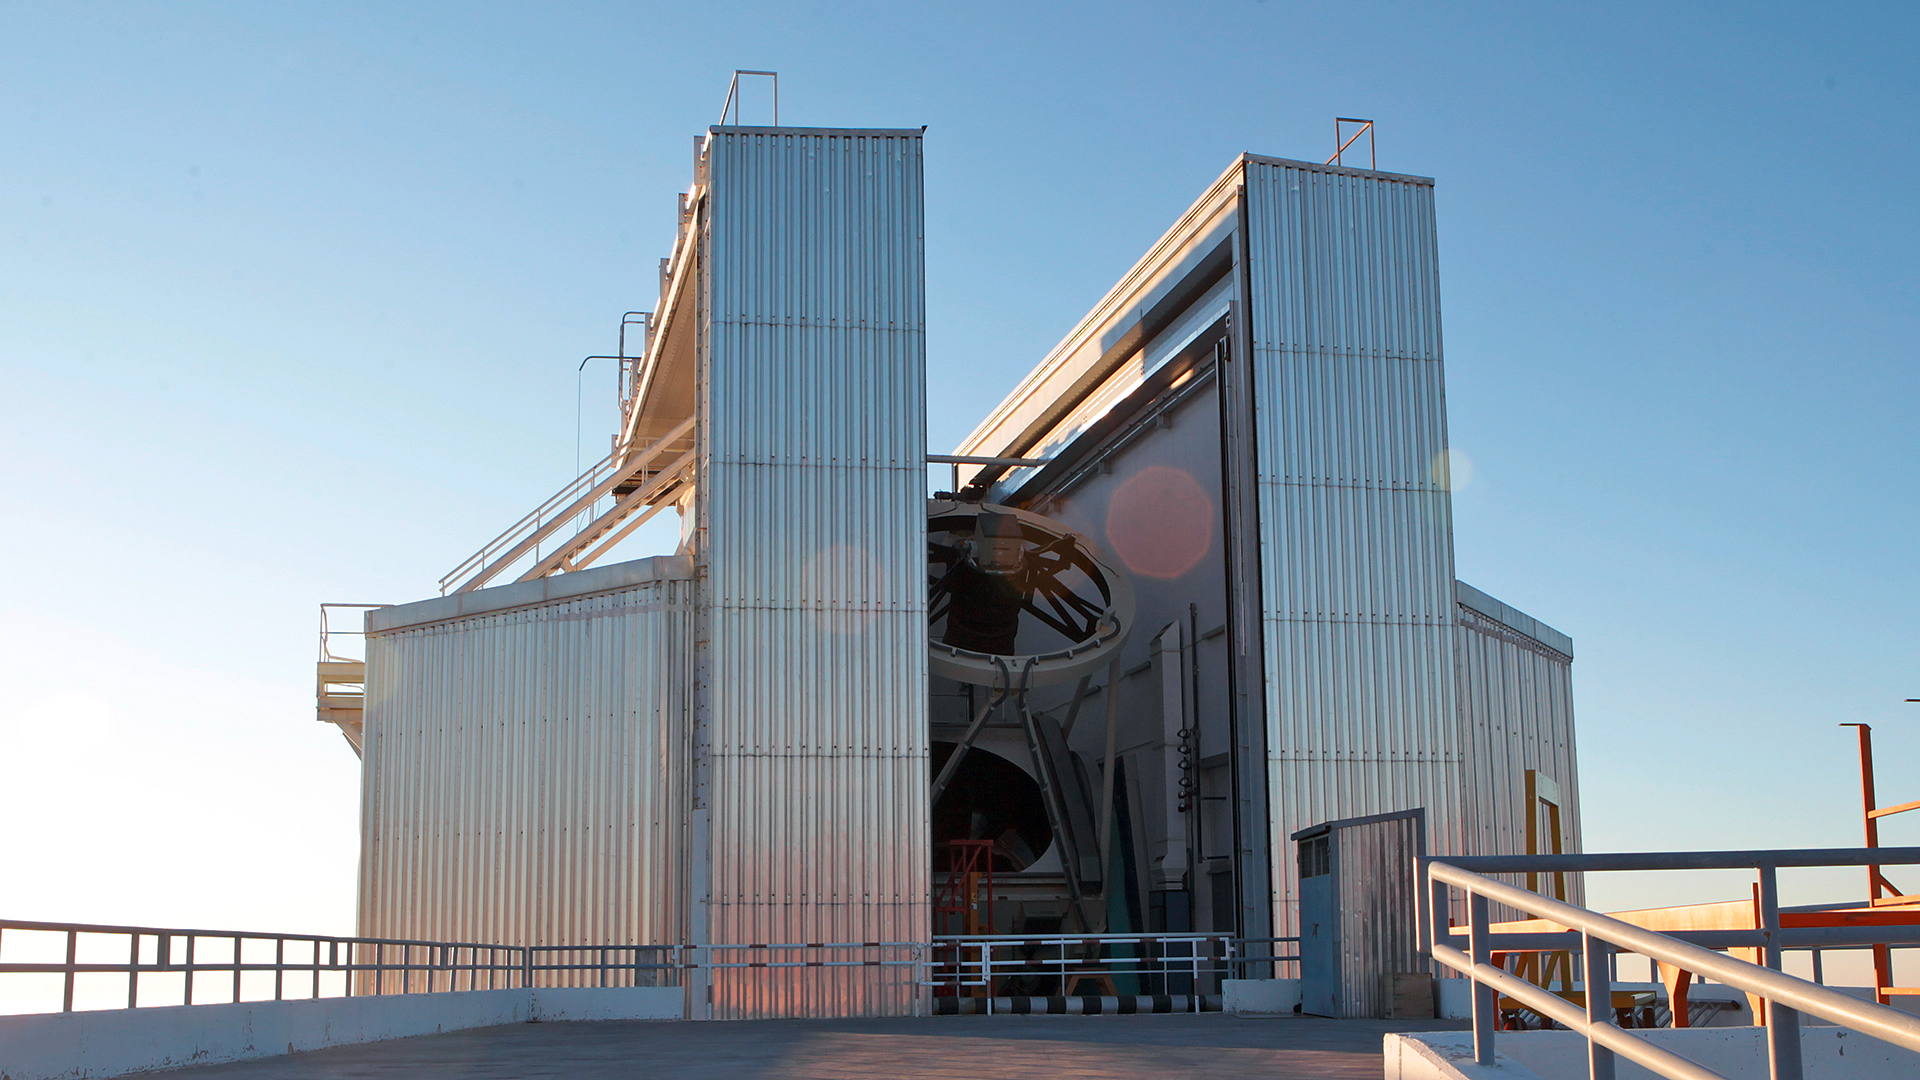

Still image from La Silla video compilation

Still image from the La Silla video compilation: ESO’s La Silla Telescopes in 2016. The image shows the 3.58-metre New Technology Telescope (NTT).

Credit: ESO